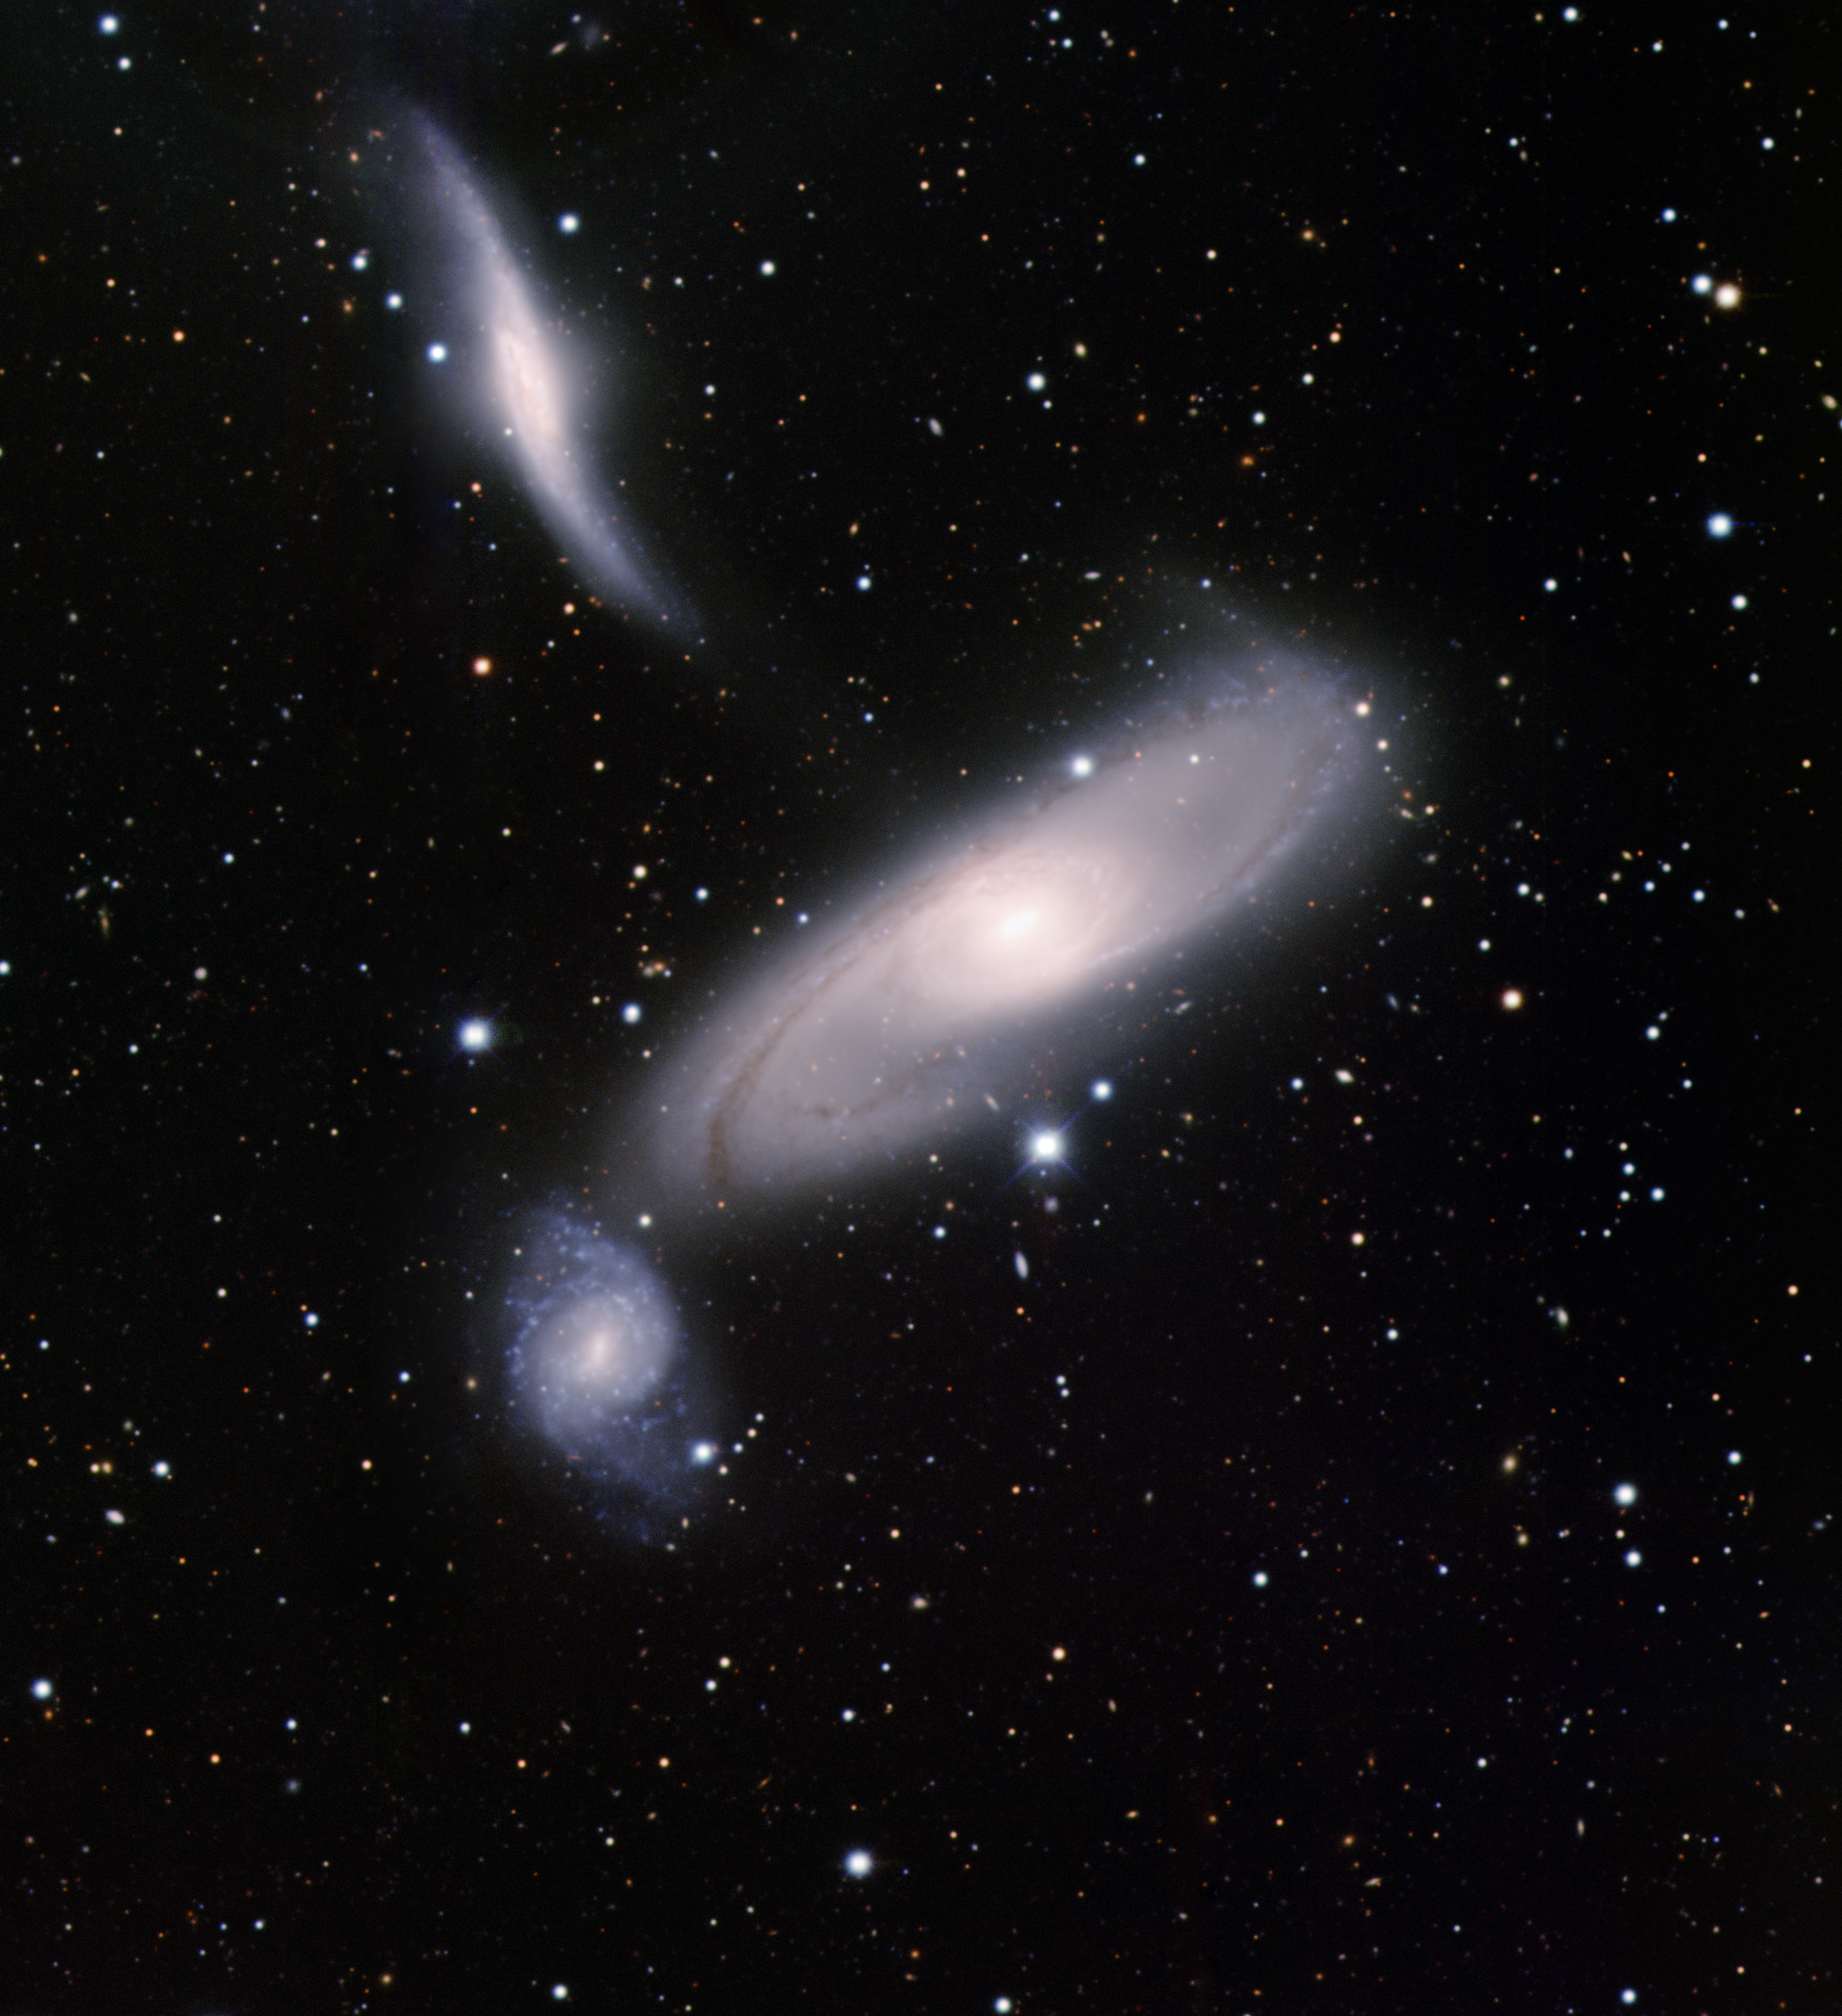

Arp 286 (NGC 5560, 5566 & 5569)

This image was obtained with the wide-field view of the Mosaic camera on the Mayall 4-meter telescope at Kitt Peak National Observatory. Arp 286 consists of three galaxies that are gravitationally interacting. The large spiral galaxy at the center is NGC 5566. Below and to its left is the small, blue spiral galaxy NGC 5569. At the top of the image is the distorted spiral NGC 5560. It is presumably distorted by the gravity of NGC 5569. The image was generated with observations in B (blue), V (green) and I (red) filters. In this image, North is left, East is down.

Credit: T.A. Rector (University of Alaska Anchorage) and H. Schweiker (WIYN and NOIRLab/NSF/AURA)